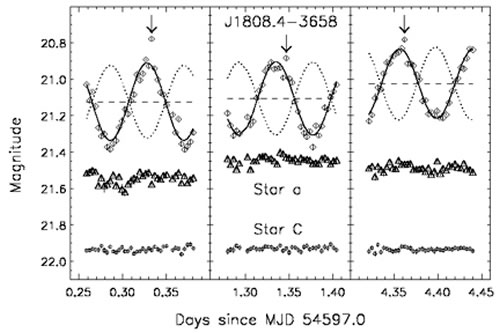

GMOS r’ band light curve of source compared to a reference star

Top, GMOS r’ band light curve of source compared to a reference star in images (shown in Figure 2). Three observations were carried out in five days, on 2008 May 11, 12 and 15, in the Gemini queue mode. Average seeing conditions for the three nights were 0.63, 0.58 and 0.70 arcsecond.

Credit: International Gemini Observatory/NOIRLab/NSF/AURA